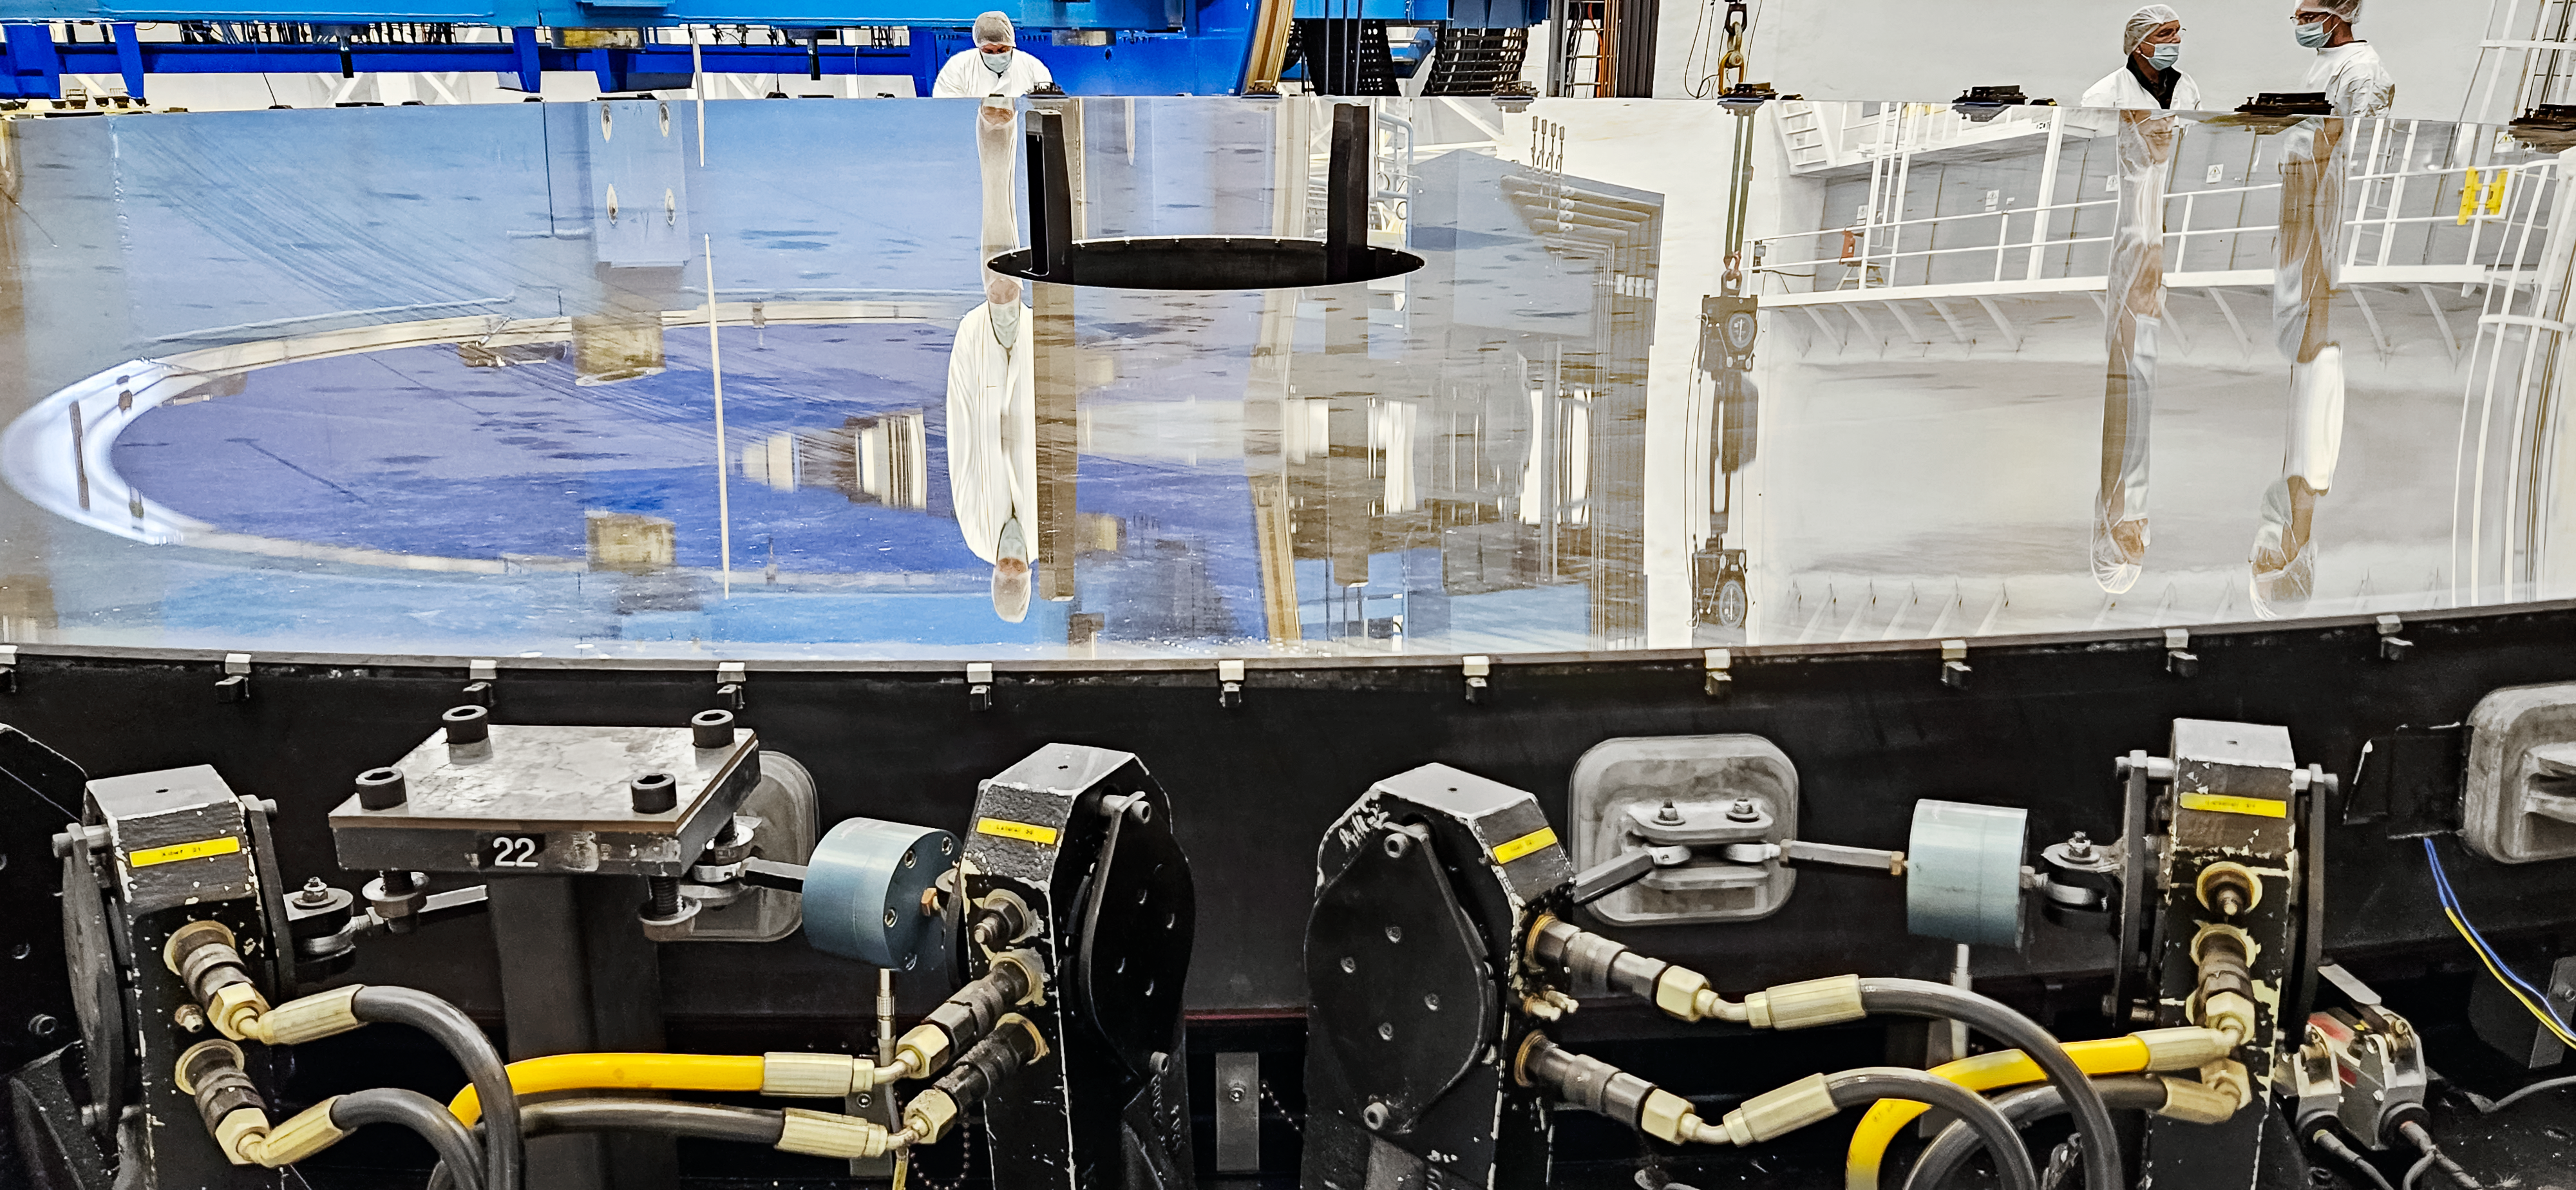

Gemini South’s primary mirror before resurfacing.

A close-up of the primary mirror before removal from the mirror cell. Dust and several spots were noted on the surface.

Credit: International Gemini Observatory/NOIRLab/NSF/AURA